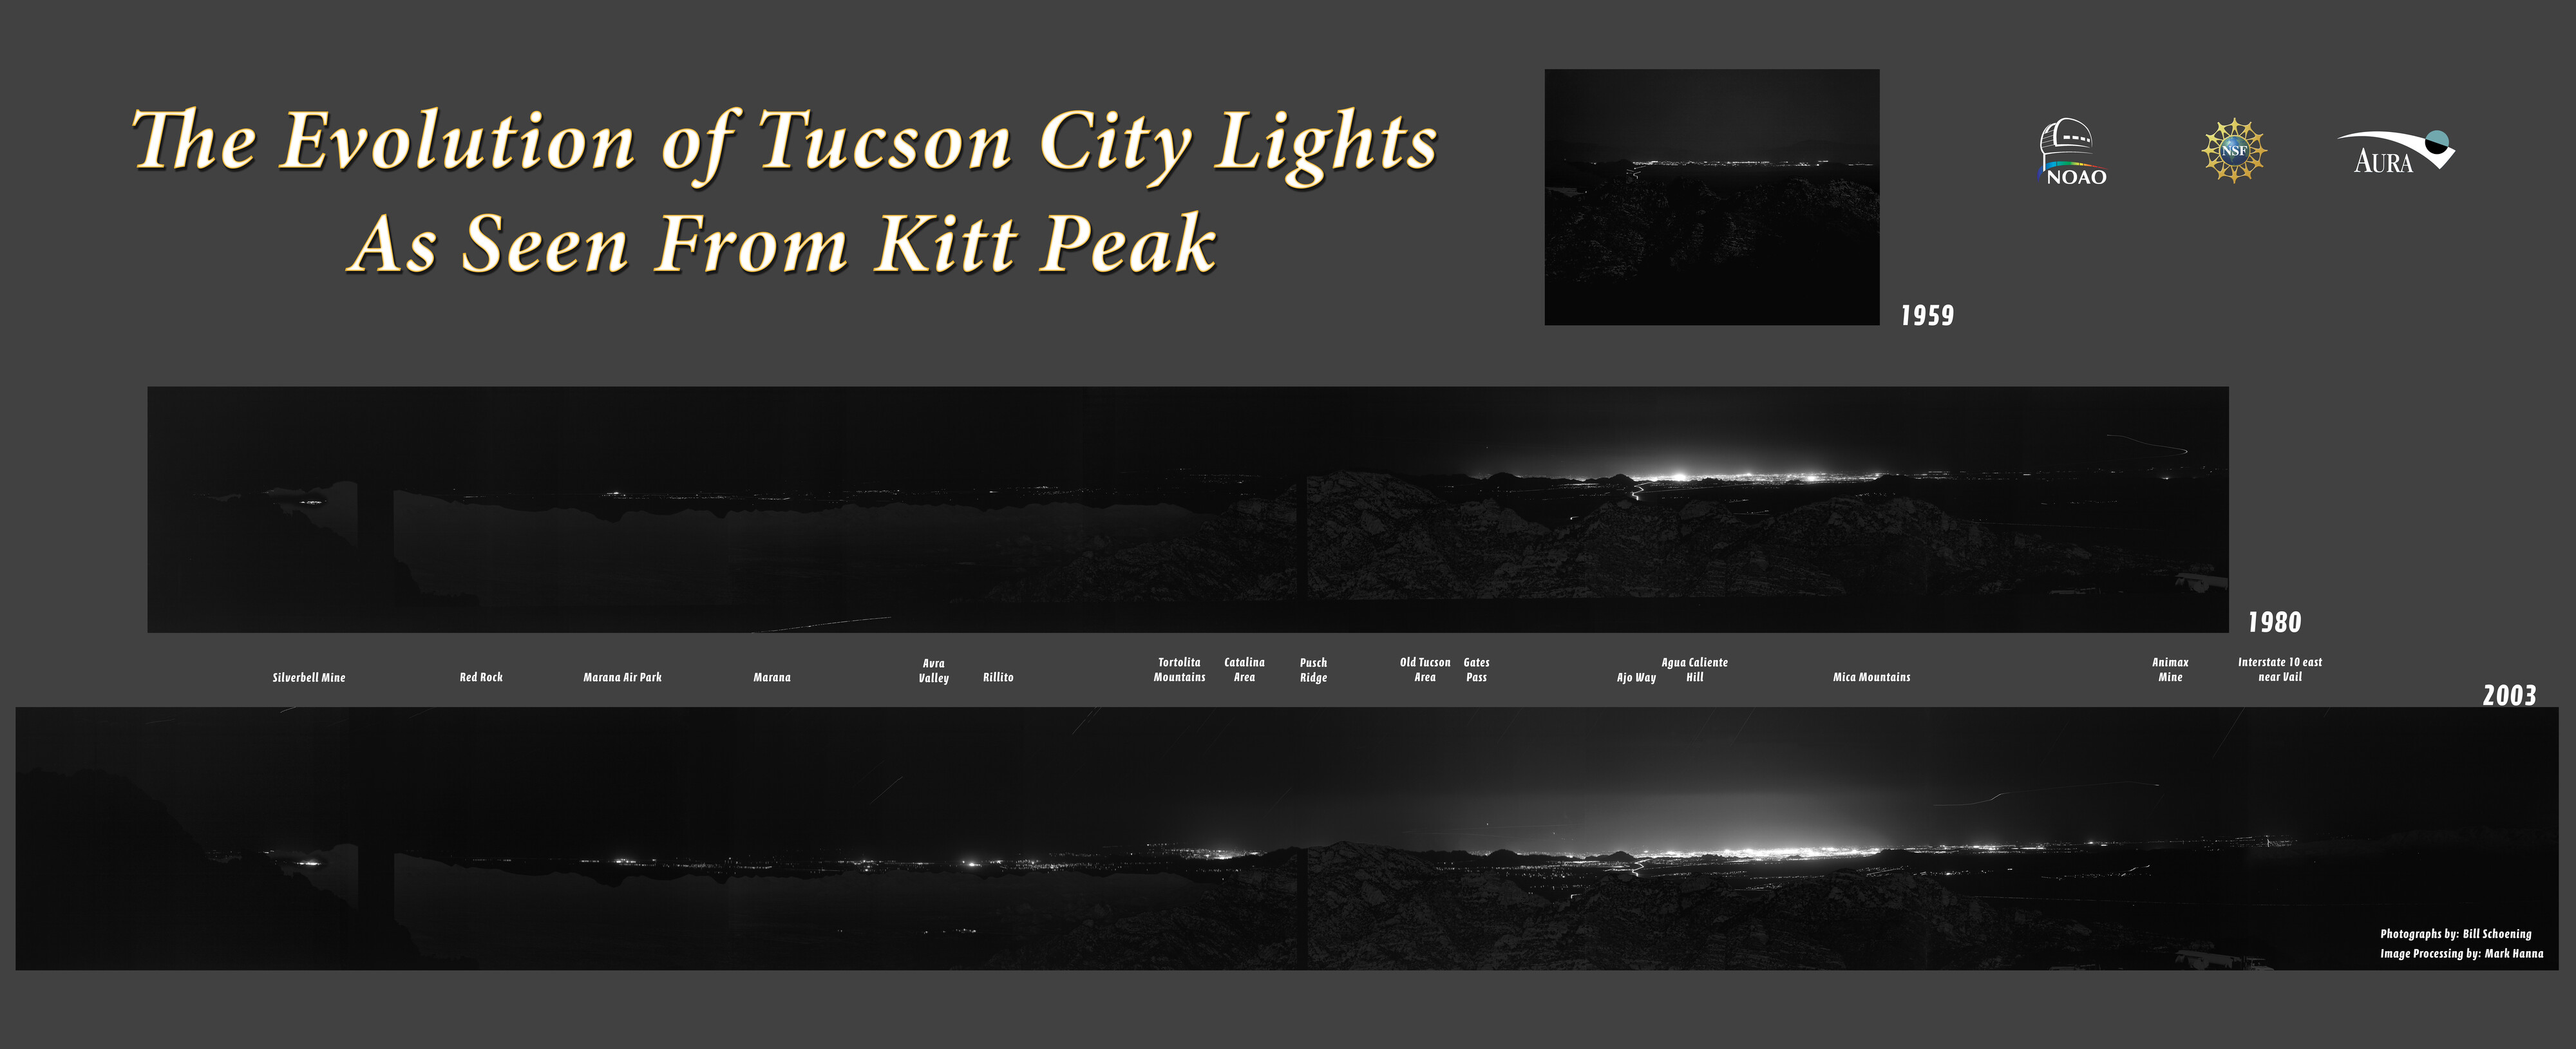

The Evolution of Tucson City Lights (panoramic version)

These three images taken in 1959, 1980 and 2003 show the evolutionary change and growth of the artificial lights emitted by the greater Tucson area and the communities to north and south, as seen from Kitt Peak National Observatory, about 56 miles (90 kilometers) southwest of the downtown area. Although the light emission has obviously grown, qualitatively, it appears to have lagged the explosive growth in Tucson's population during this period. Light pollution control ordinances and outstanding public cooperation have limited stray light to the extent that Kitt Peak remains a world-class astronomical site. The ghost image just slightly visible to the naked eye in the foreground of the image is actually a series of daylight exposures that demonstrate the location of the mountain ranges between Kitt Peak and Tucson. This is a very large image: the section directly towards Tucson is separately available.

Credit: Bill Schoening, J.C.Golson, Mark Hanna and NOIRLab/NSF/AURA/